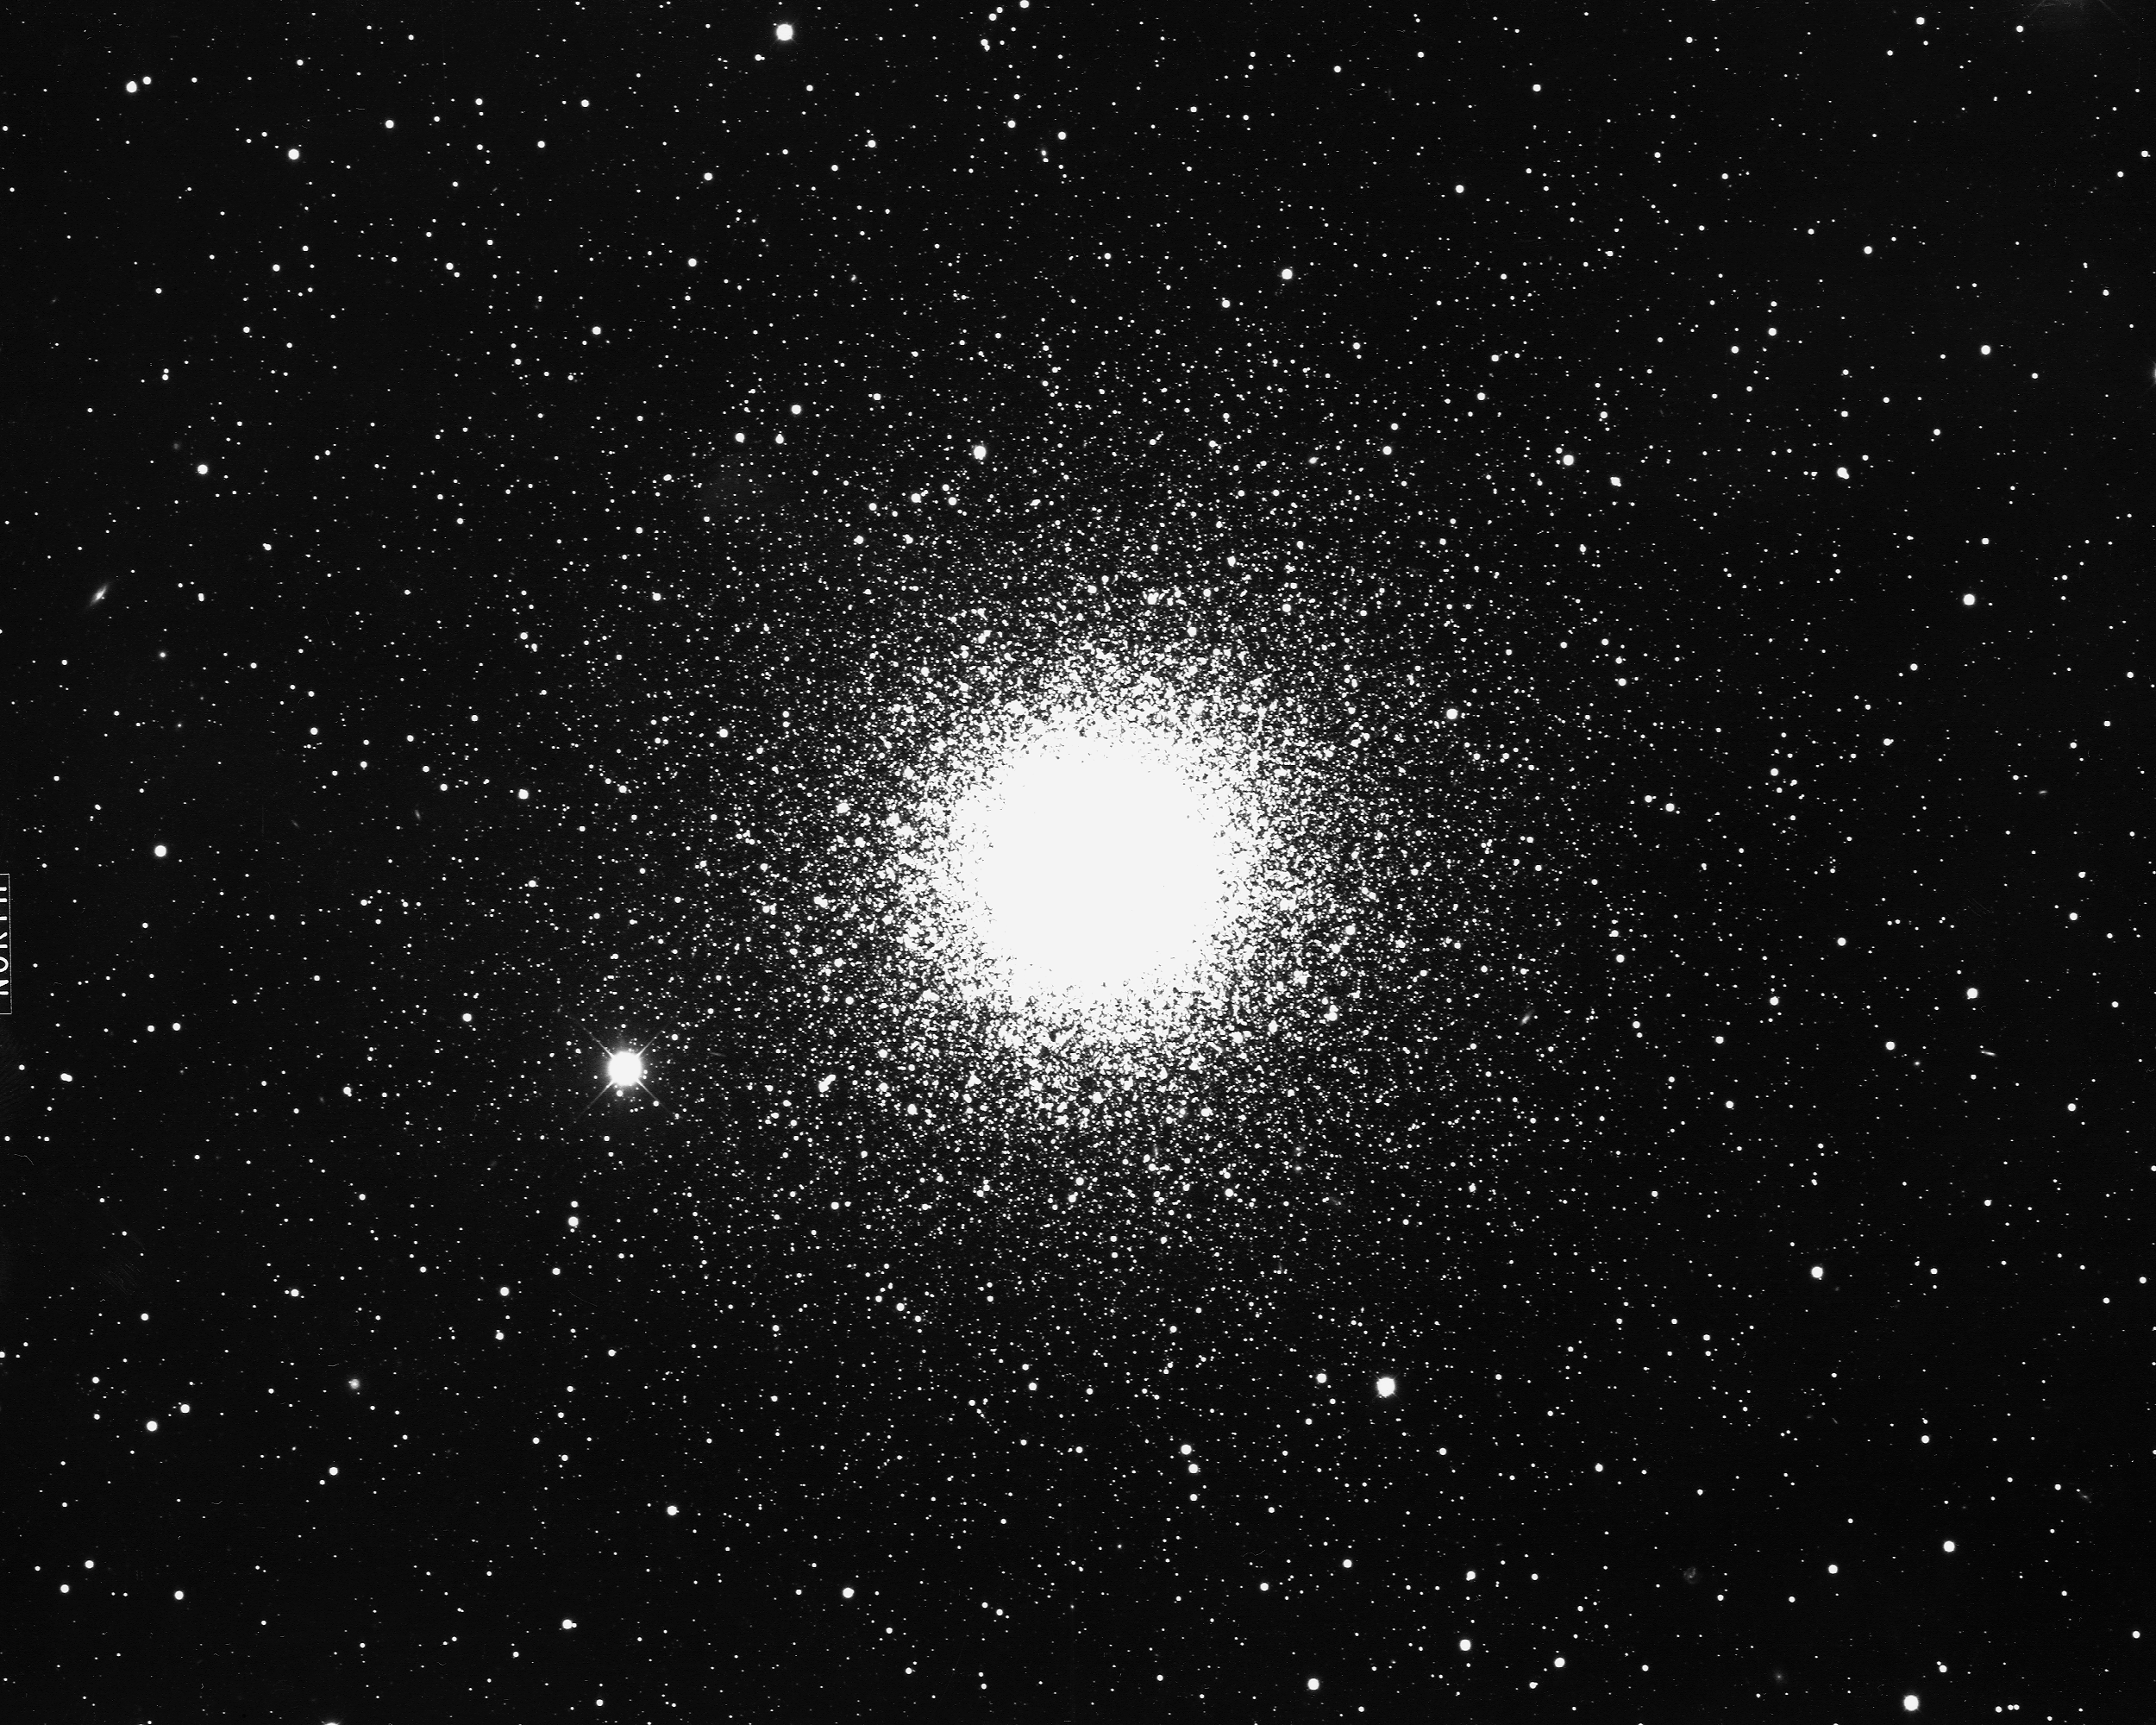

M15, NGC 7078

M15, or NGC7078, a globular cluster in the constellation Pegasus, as seen by the KPNO 4-m telescope in 1975. M15 is a strong X-ray source, about 34000 light-years away and about 130 light-years across. It is unusual in that it contains a small planetary nebula (K648) in the northeast side (just below the center at the left). Orientation: north left, east down.

Credit: NOIRLab/NSF/AURA